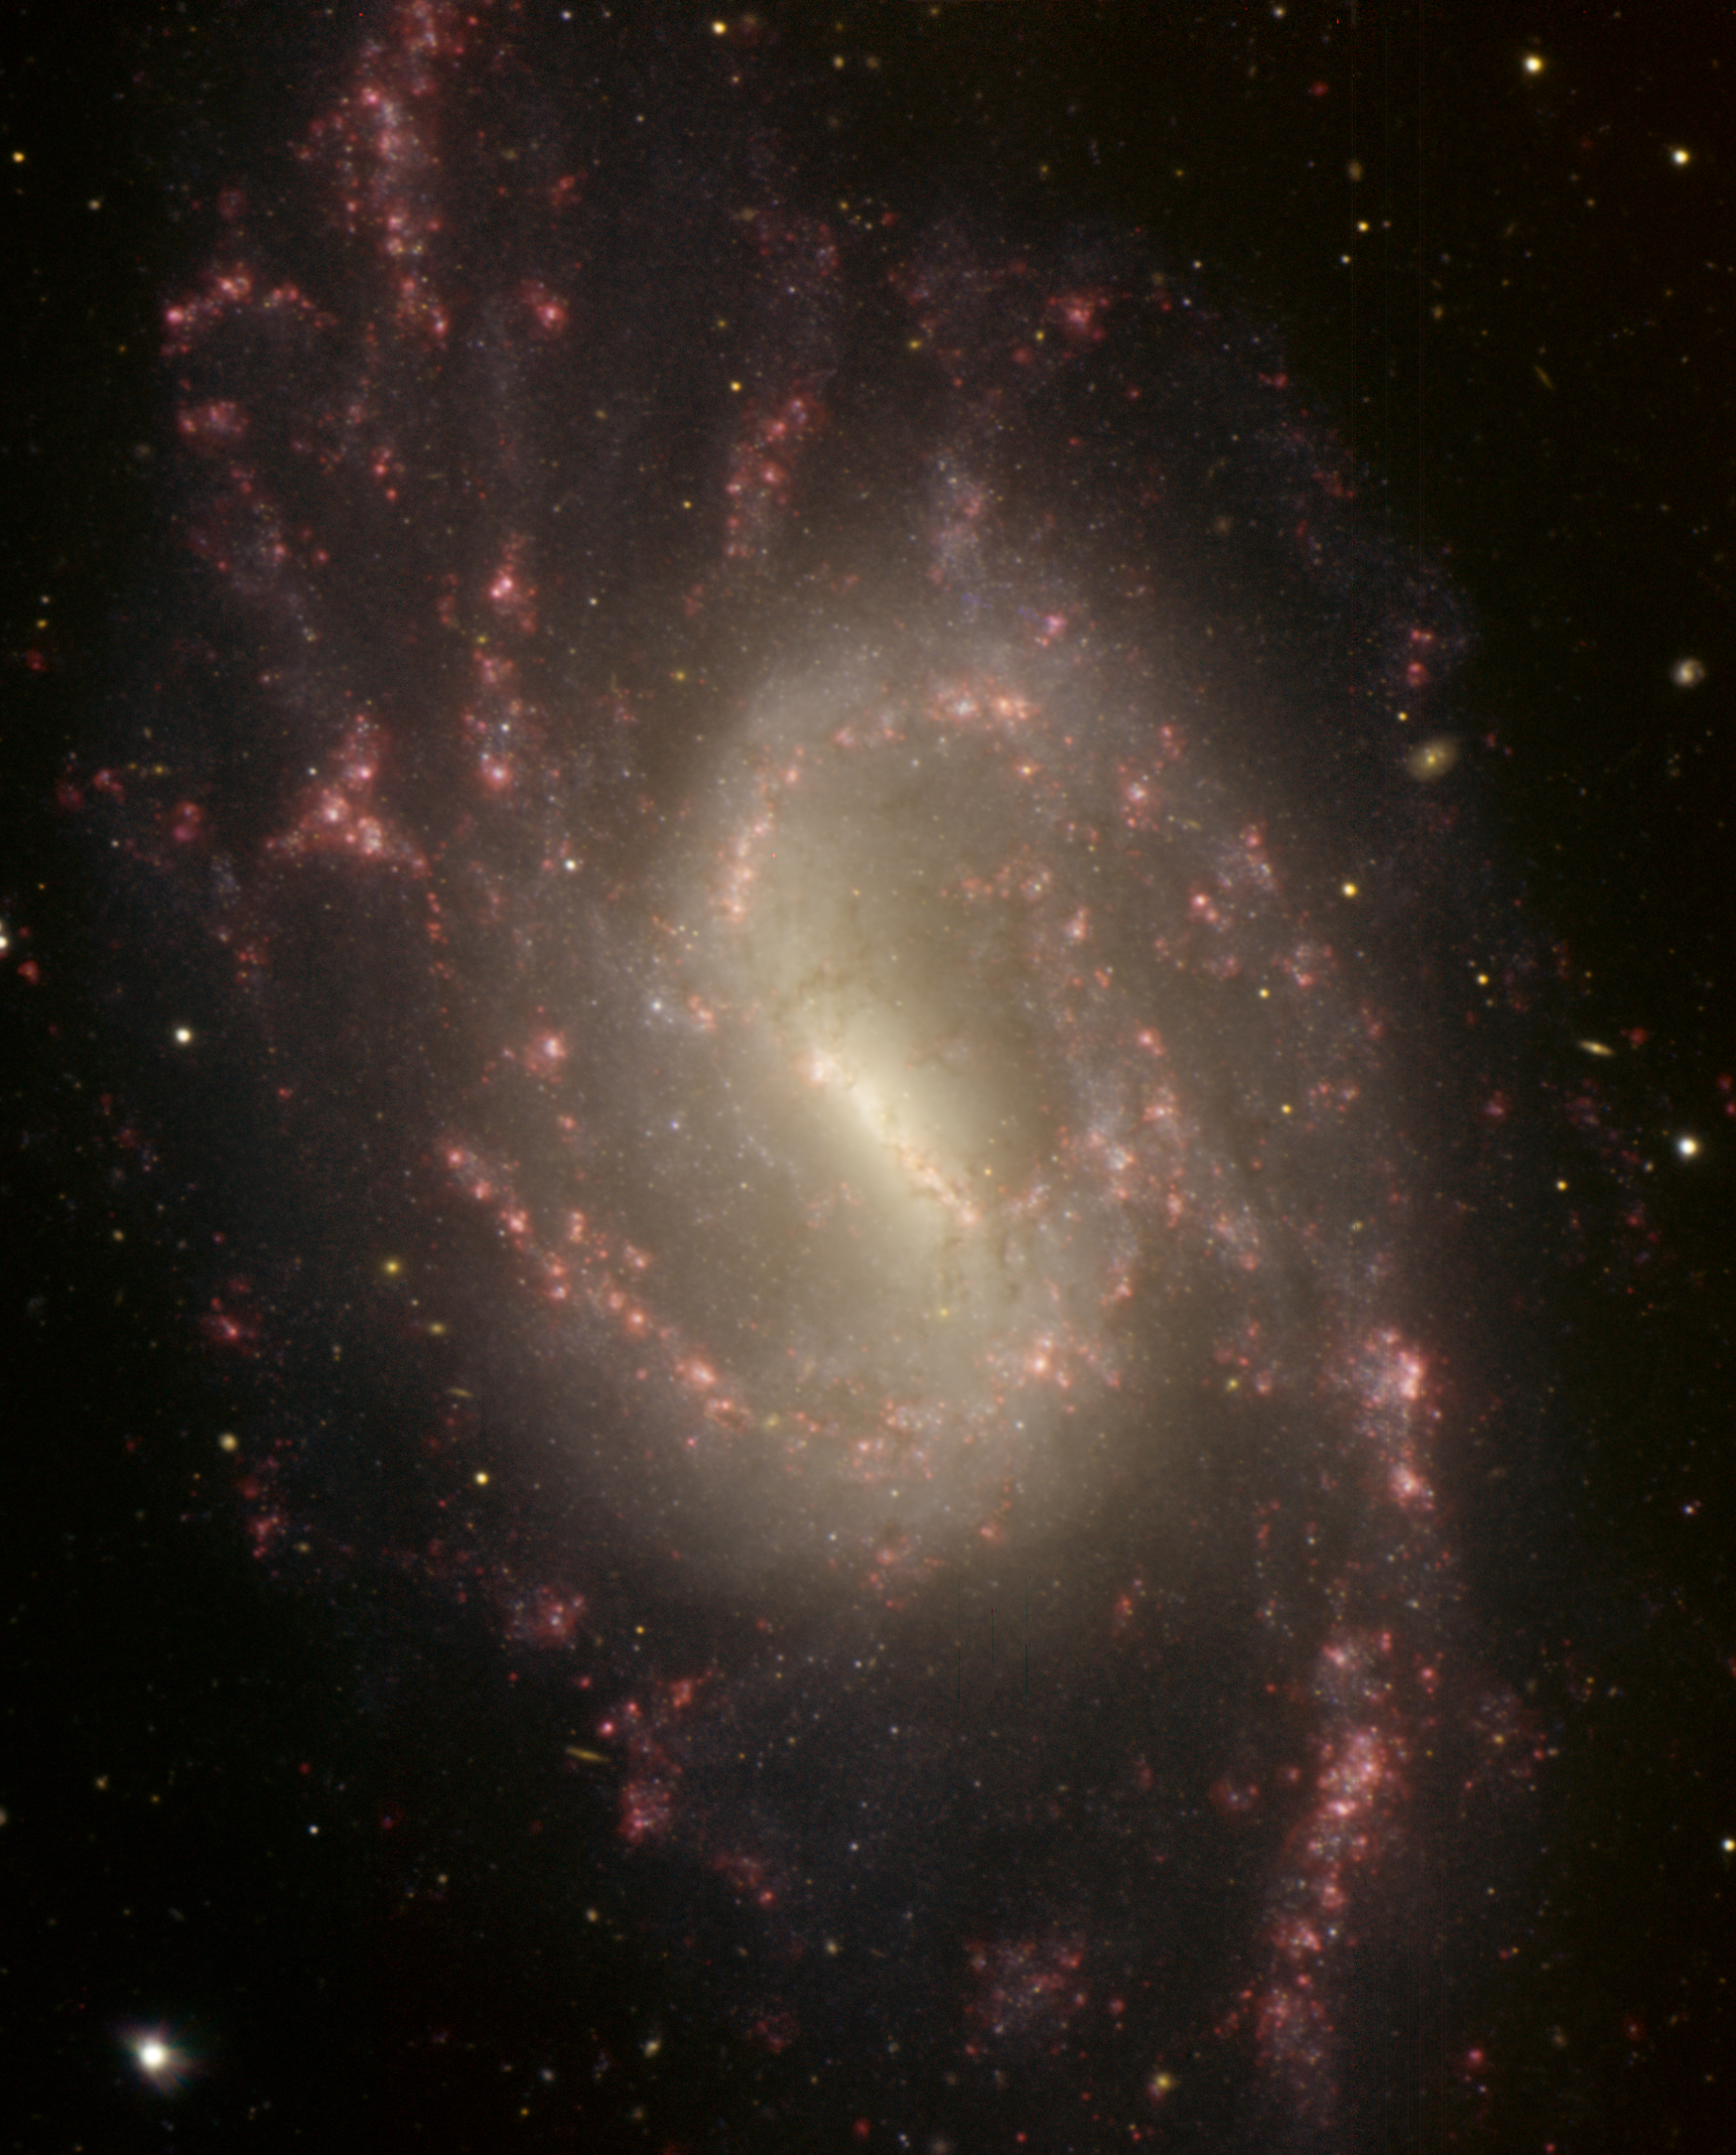

NGC 3359 – Meet Me at the Bar

This image of NGC 3359 was obtained with the Gemini Multi-Object Spectrograph (GMOS) on the Gemini North telescope on Mauna Kea in Hawai‘i. The circular pinwheel shape with the easily recognized spiral arm structure makes it straightforward to classify this object as a spiral galaxy, however, it is the presence of the straight ‘bar’ in the center of the galaxy that distinguishes NGC 3359 from many other spirals. Recent research has shown that the central bar in this galaxy is relatively young; it is only 500 million years old (as compared to the several billion year age of the galaxy). Astronomers are still trying to understand how large features like the bar form and how long they last as a galaxy like NGC 3359 evolves. In addition to its central bar NGC 3359 is known for its many regions of star formation (so-called [H II] regions) that are visible across its disk. In this image the [H II] regions are seen as the light red patches visible throughout the image. There are approximately 100 [H II] regions in NGC 3359 which makes it an example of intense star formation. An example of an [H II] region in our own galaxy, where many tens of young stars have recently been born, is the famous Orion Nebula. The color-composite image is actually made of four individual images taken in the g (blue), r (green), i (orange) and h-alpha (red) filters. NGC 3359 is a moderately large object in the sky. The angular size of this image is 4.3 x 5.3 arcminutes. It is a relatively close example of a spiral galaxy at a distance of roughly 49 million light-years. NGC 3359 is located in the constellation Ursa Major and has an apparent magnitude of 10.5. It is easily visible in amateur-sized portable telescopes.

Credit: International Gemini Observatory/NOIRLab/NSF/AURA